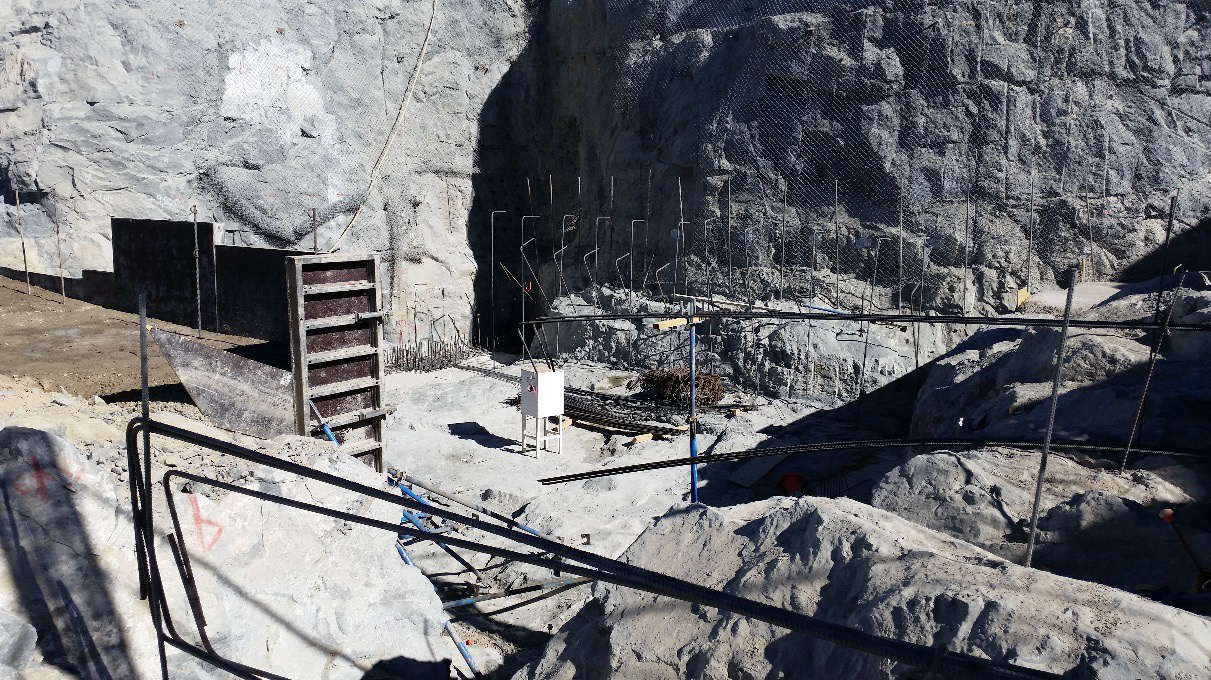

Work on the expansion of the access ramp.

Work on the expansion of the access ramp.

Credit: Rubin Observatory/NSF/AURA